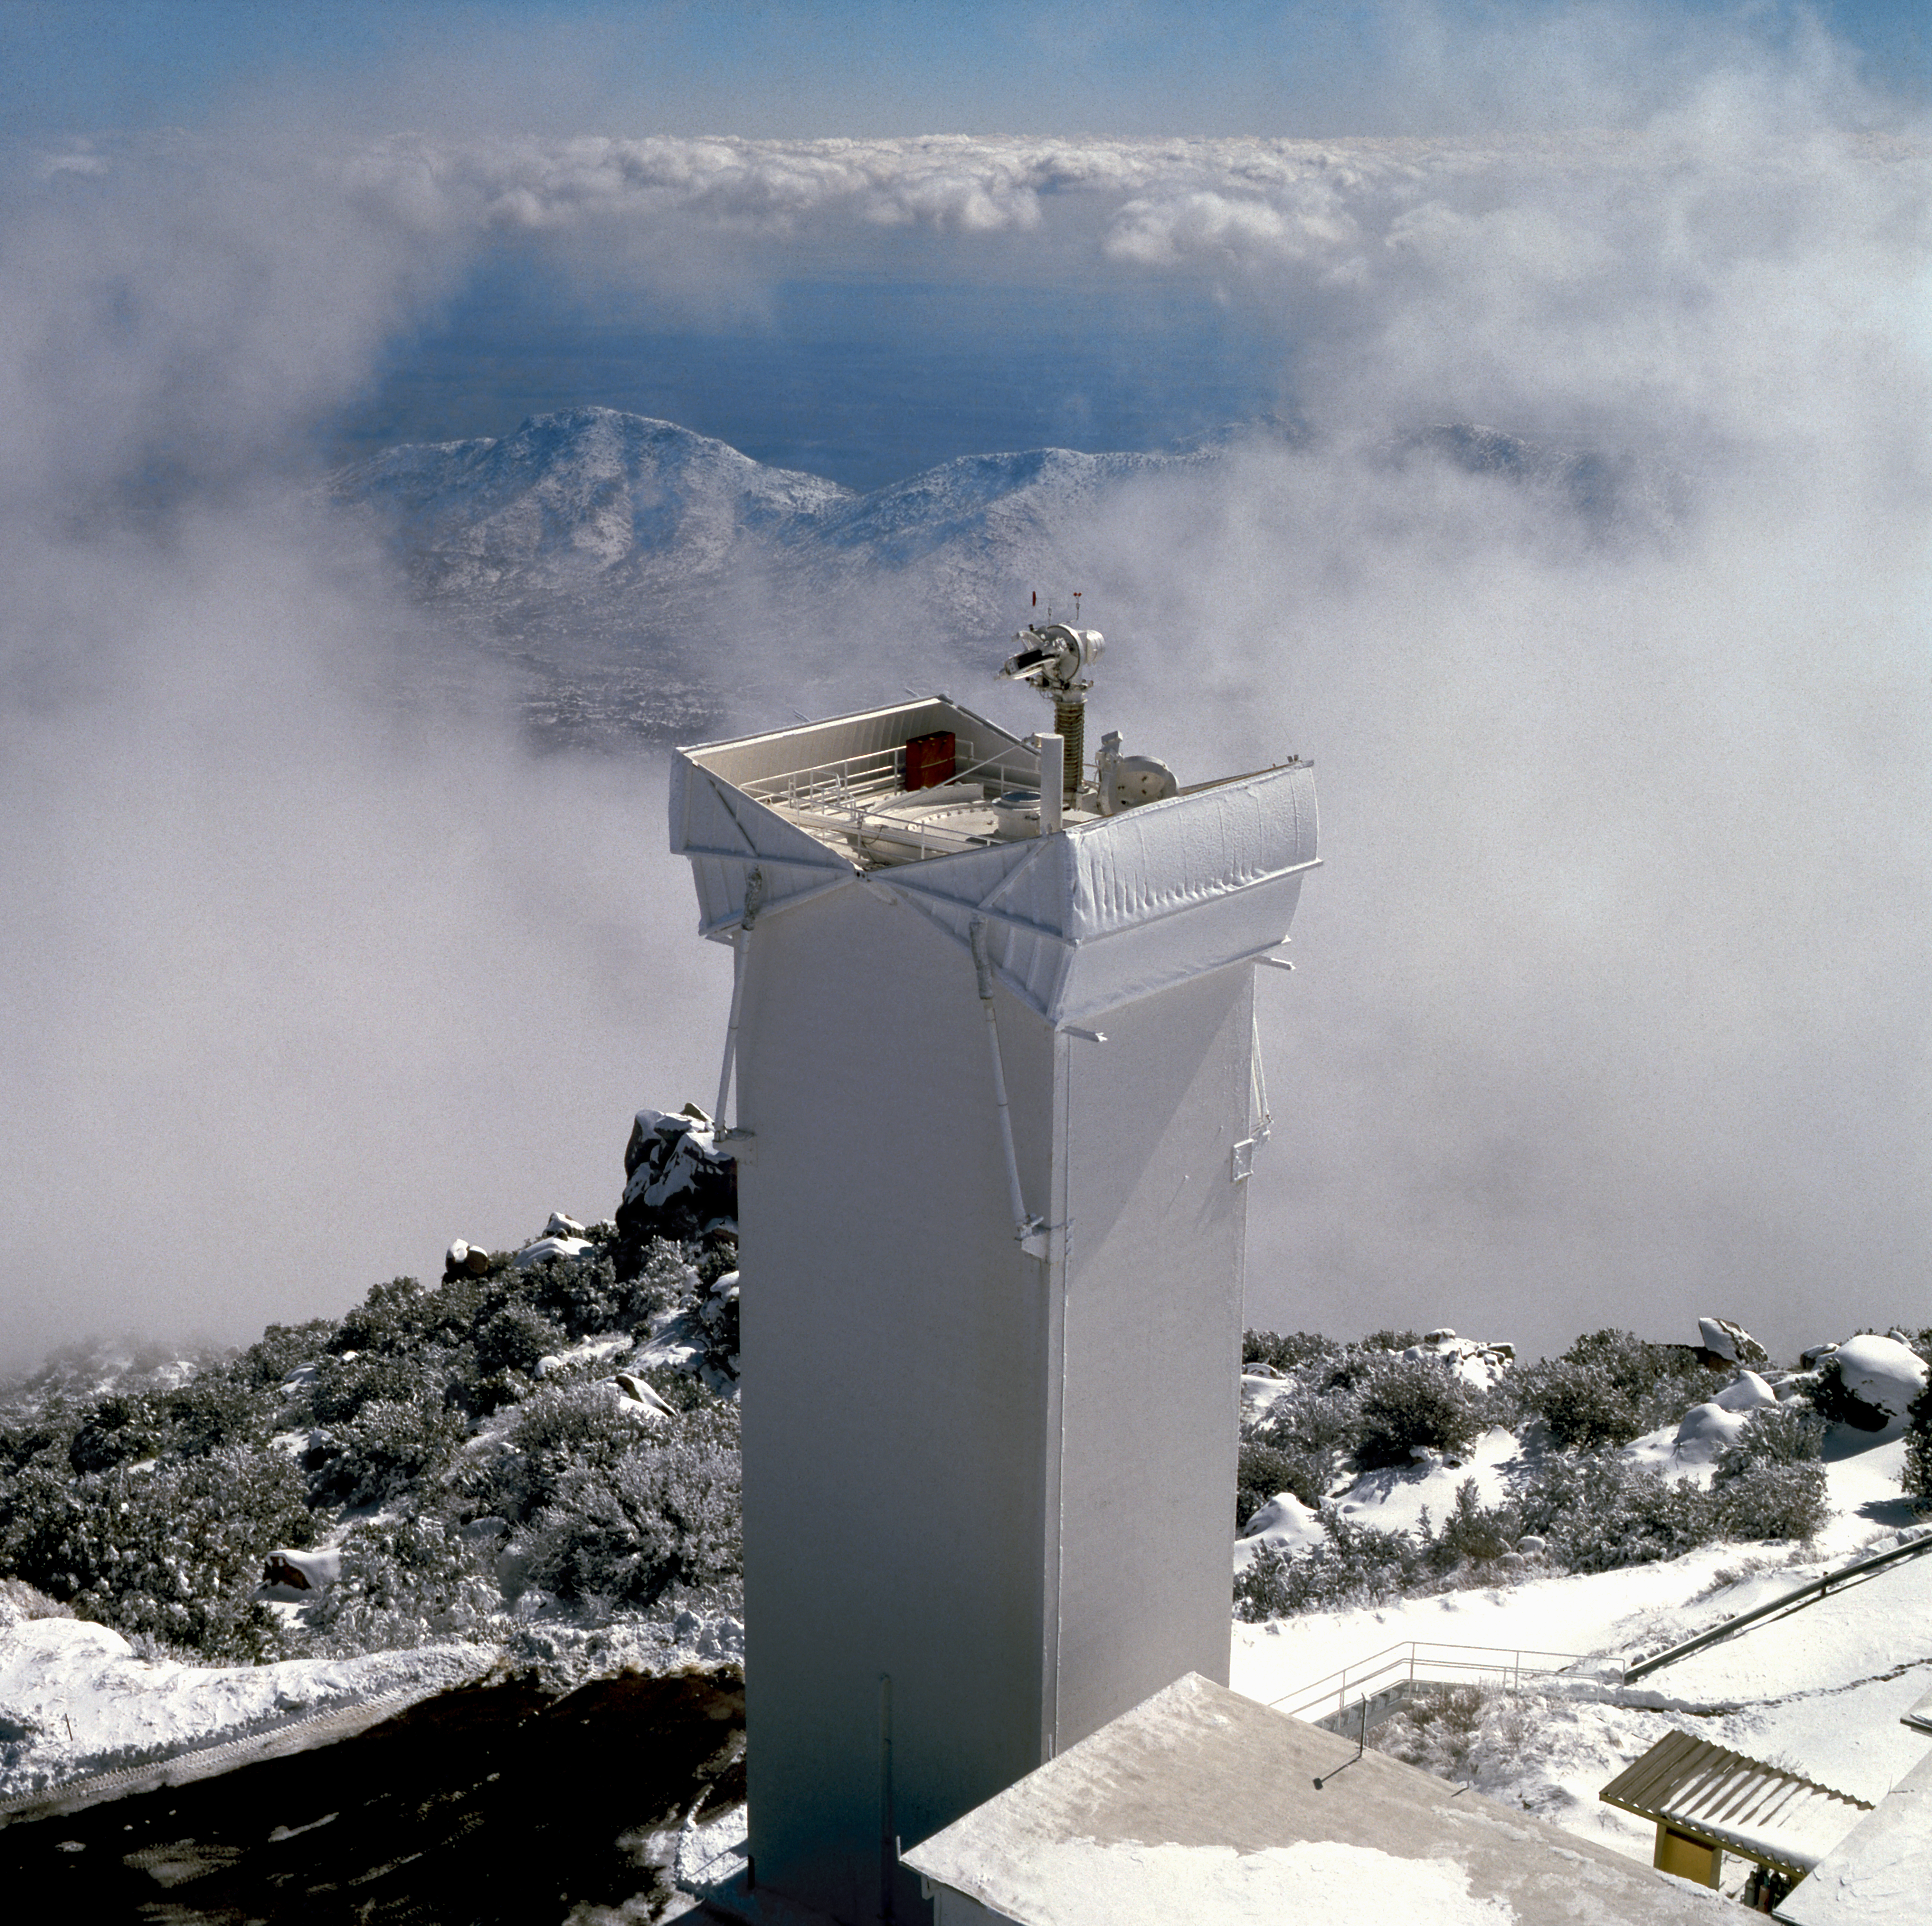

Solar Vacuum Telescope

The solar Kitt Peak Vacuum Telescope in about 1985, as seen from the top of the McMath-Pierce Solar Facility. Picture by Dr Bill Livingston.

Credit: Bill Livingston/NSO/AURA/NSF